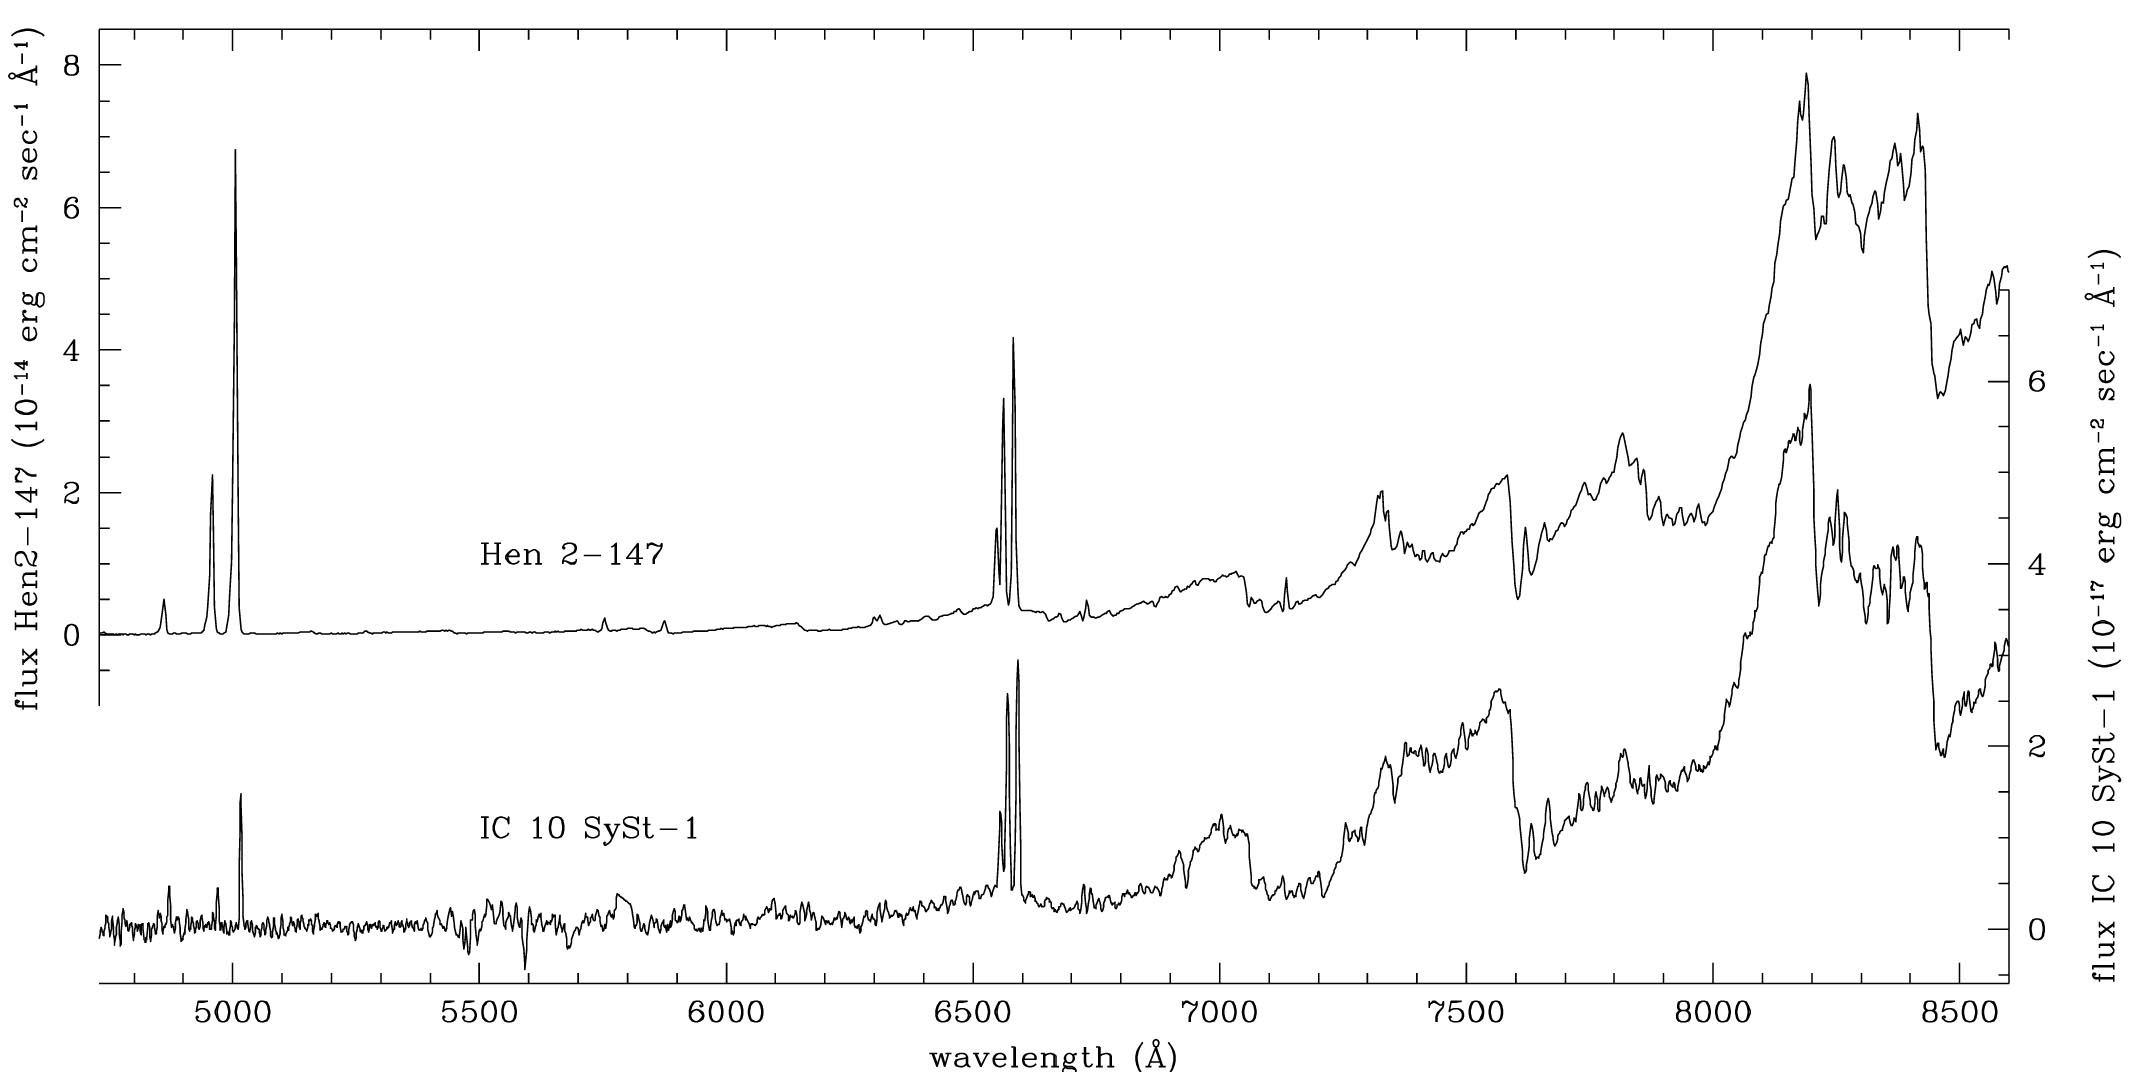

Observed spectrum of IC10 StSy-1

The observed spectrum of IC10 StSy-1 as a composition of the blue and red spectra obtained with GMOS-North. The spectra of the galactic symbiotic star Mira Hen 2-147 (from Munari and Zwitter 2002) is plotted for comparison. The spectrum of IC10 StSy-1 has been Gaussian filtered to reduce the noise and match in resolution that of Hen 2-147. The observations were made on October 11, 14 and 18, 2007 as part of the queue mode on GMOS-North using two different gratings: three exposures of 1,700 seconds with R400+G5305 (‘red’) grating and four exposures of 1,700 seconds with the B600+G5303 grating. Slit widths were 1 arcsecond.

Credit: International Gemini Observatory/NOIRLab/NSF/AURA